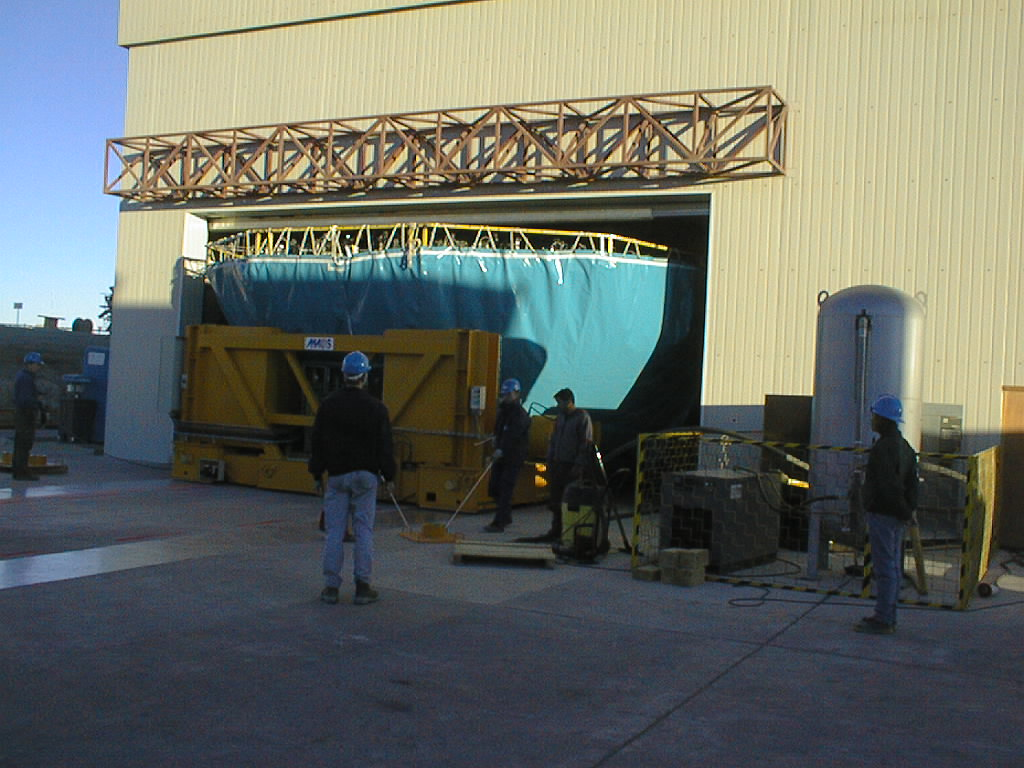

Mirror installed on first VLT Unit Telescope

The M1 Cell, in its protective cover, enters through the wide door of the Mirror Maintenance Building (MMB). (Photo obtained on April 9, 1998).

Credit: ESO